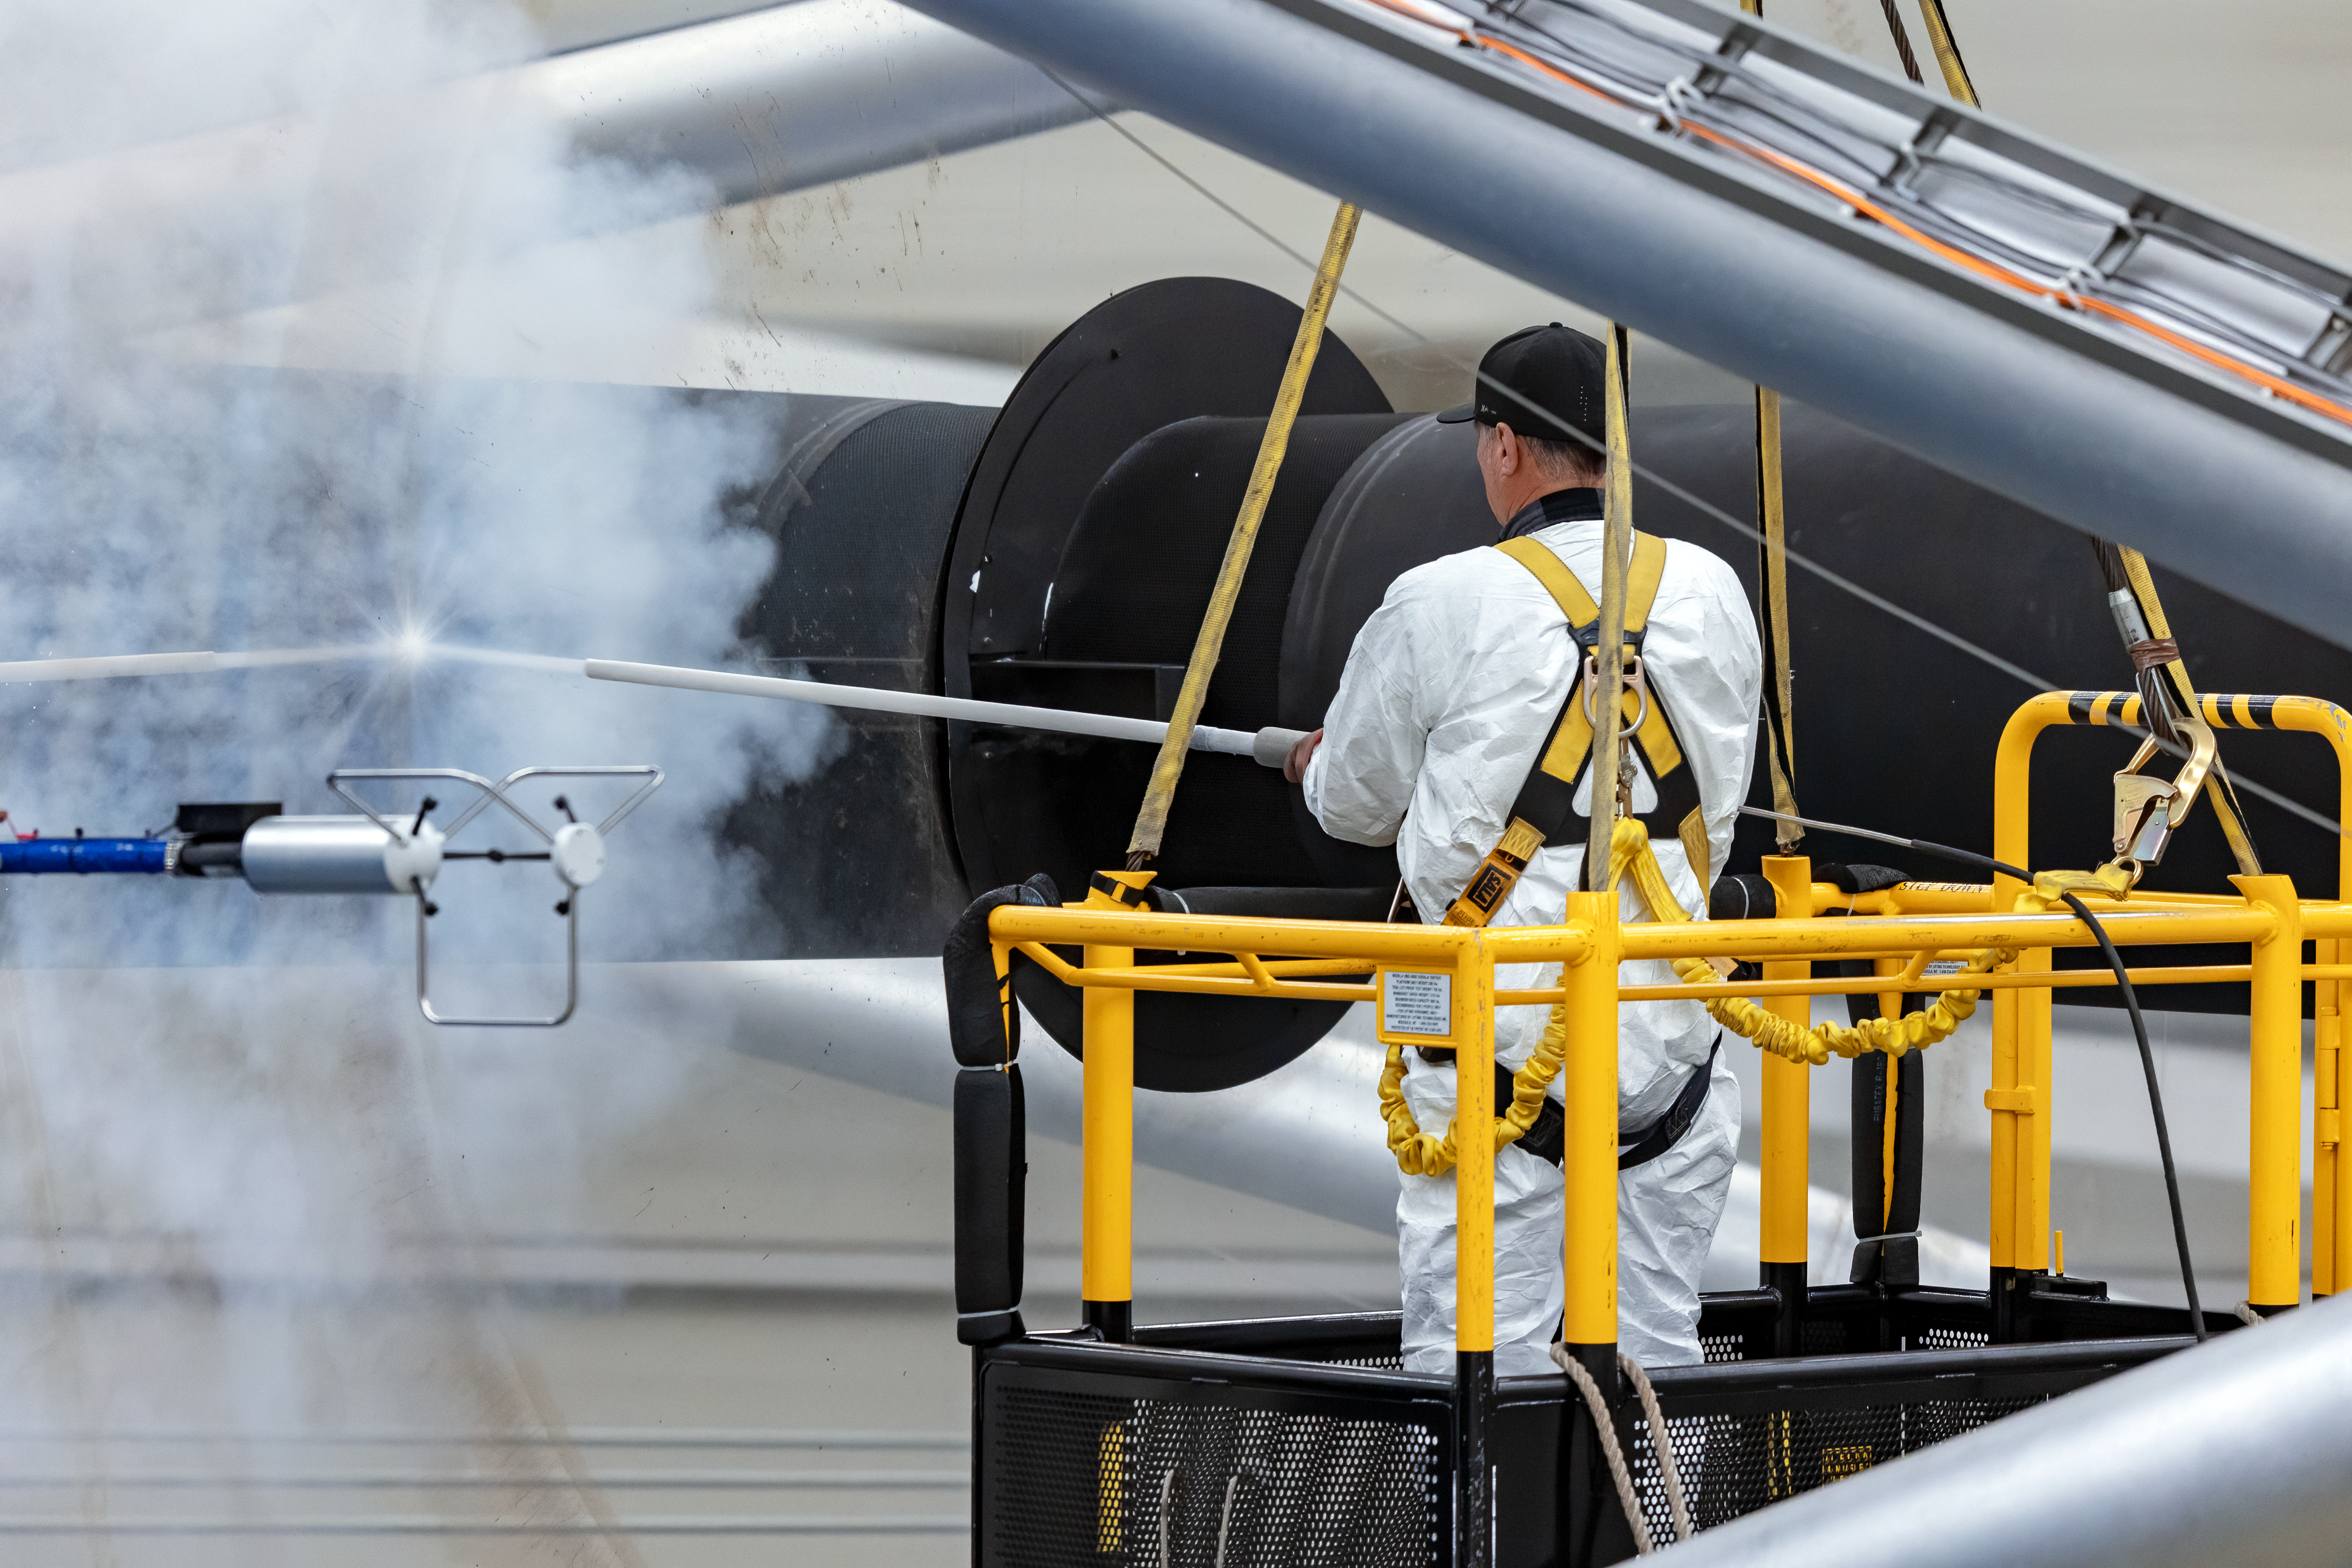

Gemini North Mirror Cleaning

In this image, technicians can be seen spraying the primary mirror of Gemini North to clean it, part of a regular maintenance program.

Credit: NOIRLab/AURA/NSF/T. Slovinský